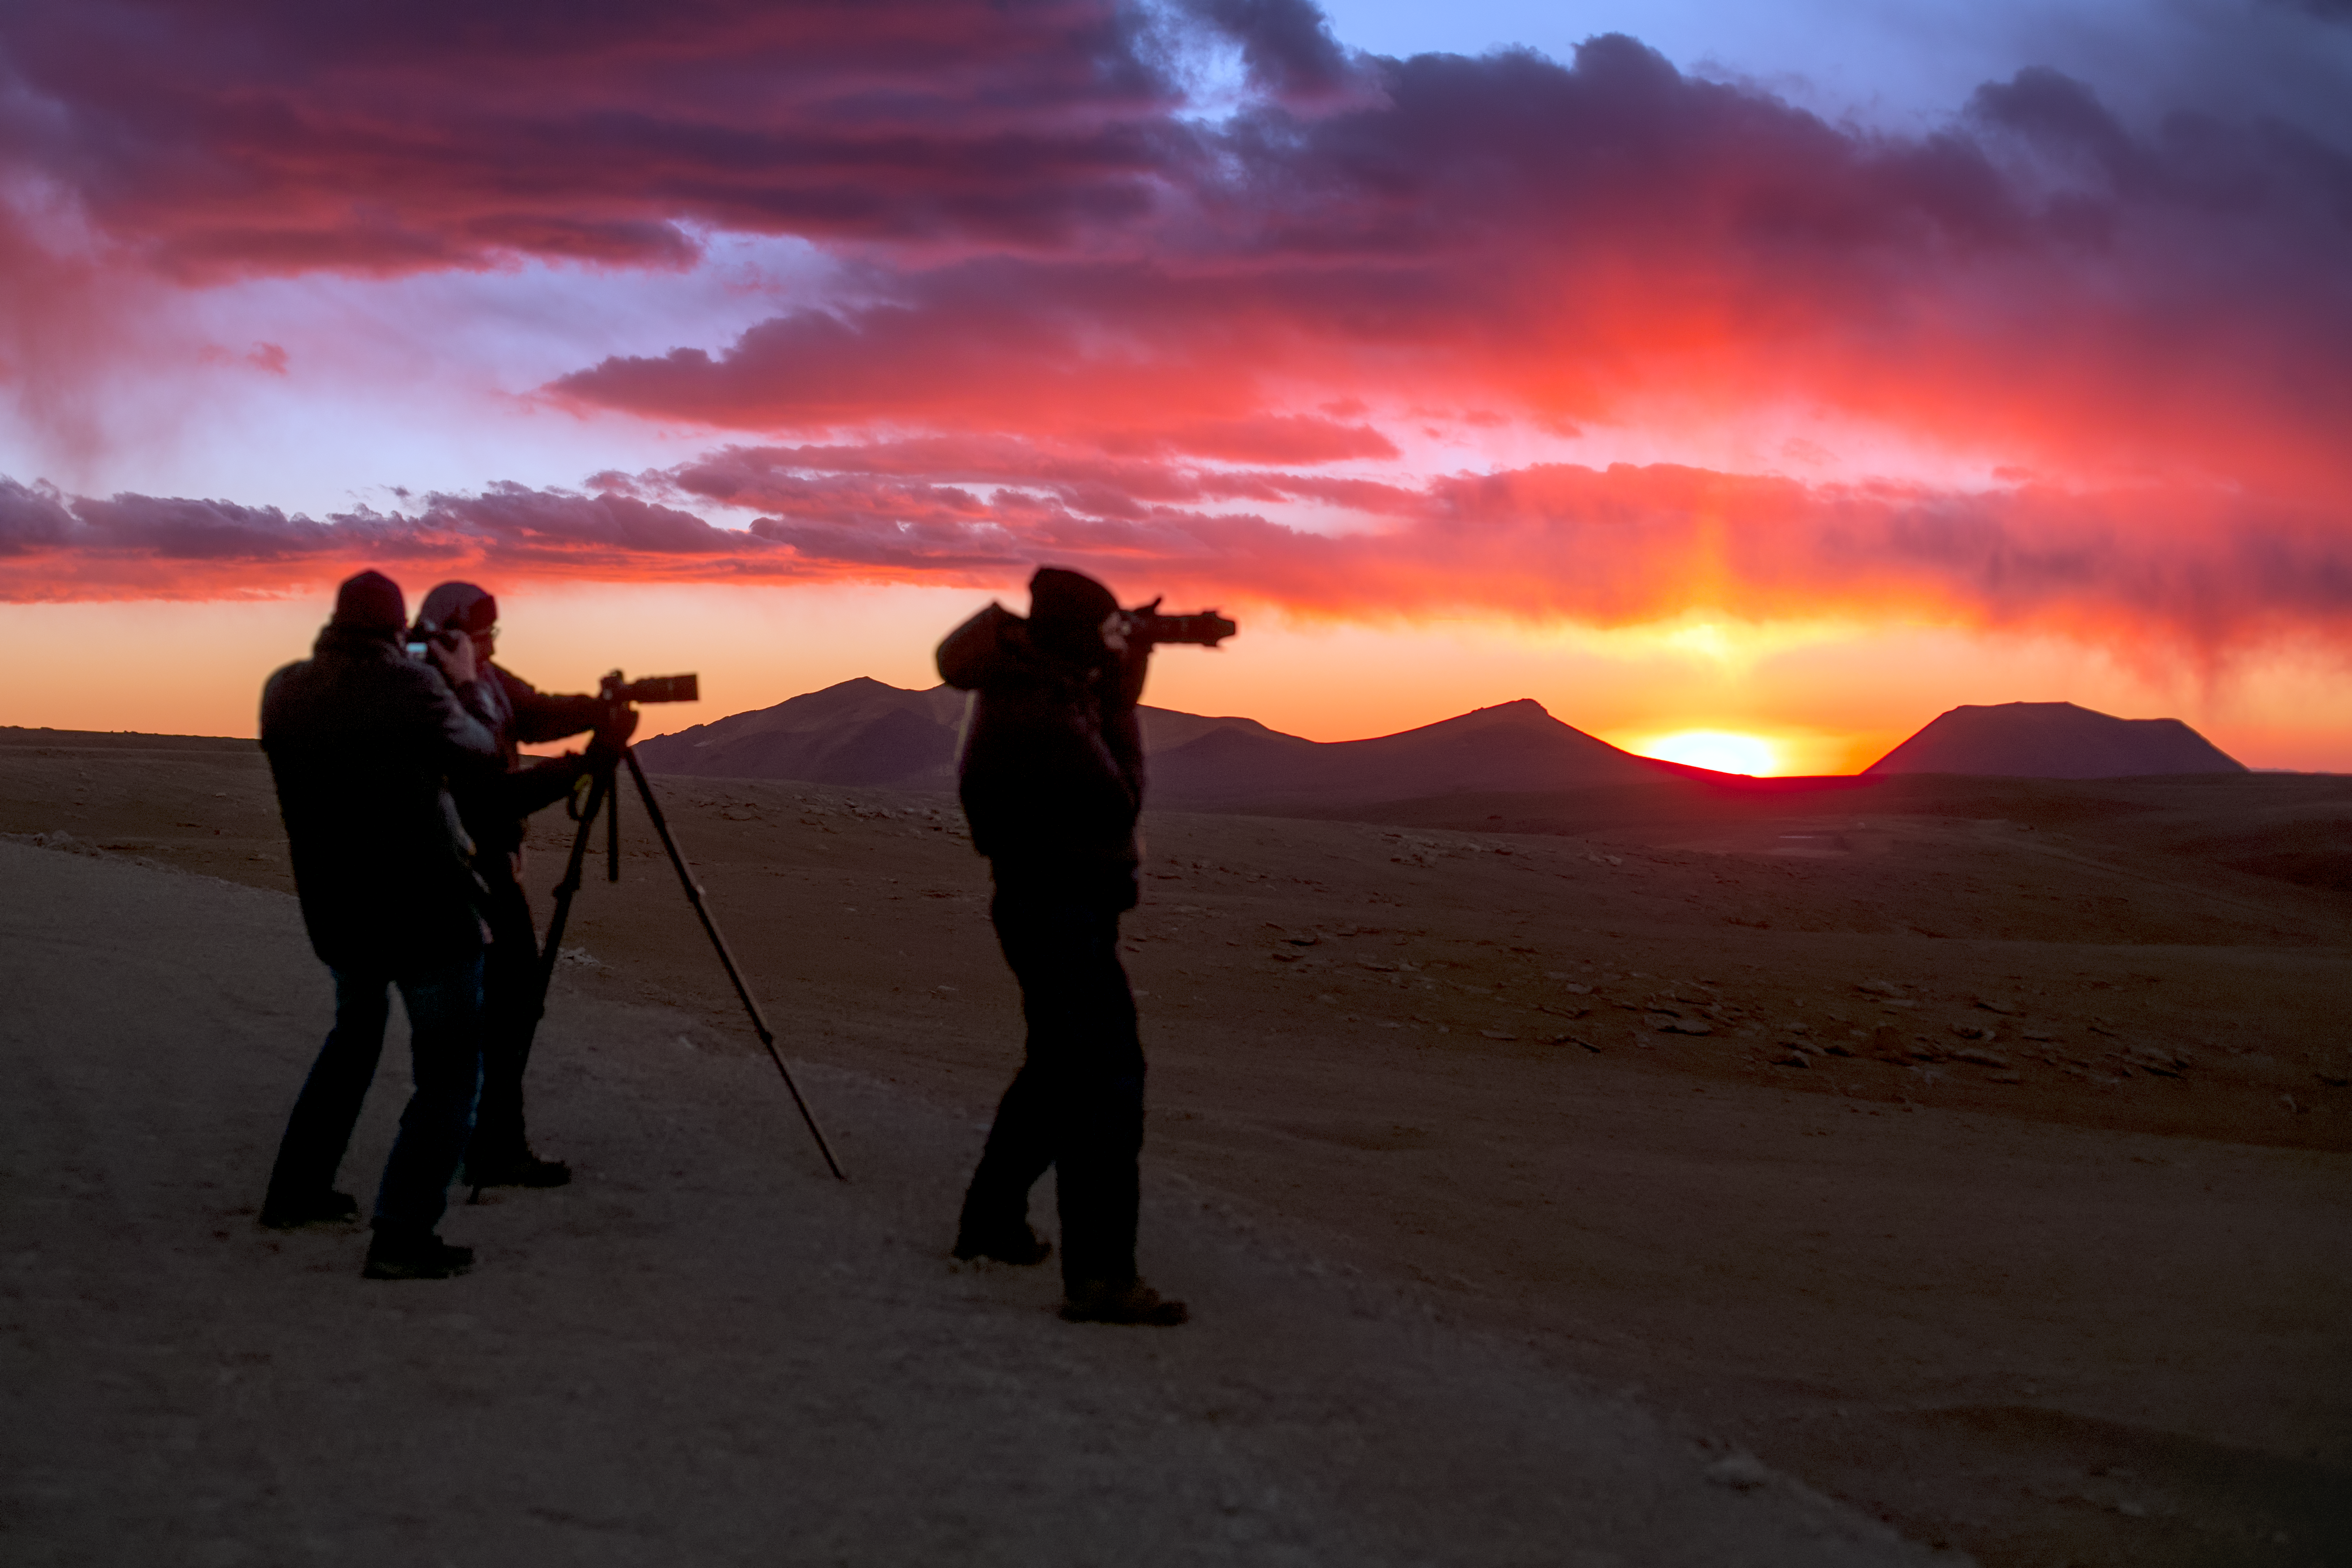

A long night ahead

Members of ESO's Fulldome Expedition team prepare for a night of intense activity. This team of photographers is visiting each of ESO's observatories in Chile to obtain spectacular images for use in planetarium presentations. First, it is time to capture one of the remarkable sunsets on the Chajnantor plateau, home of the ALMA telescope.

Credit: P. Horálek/ESO